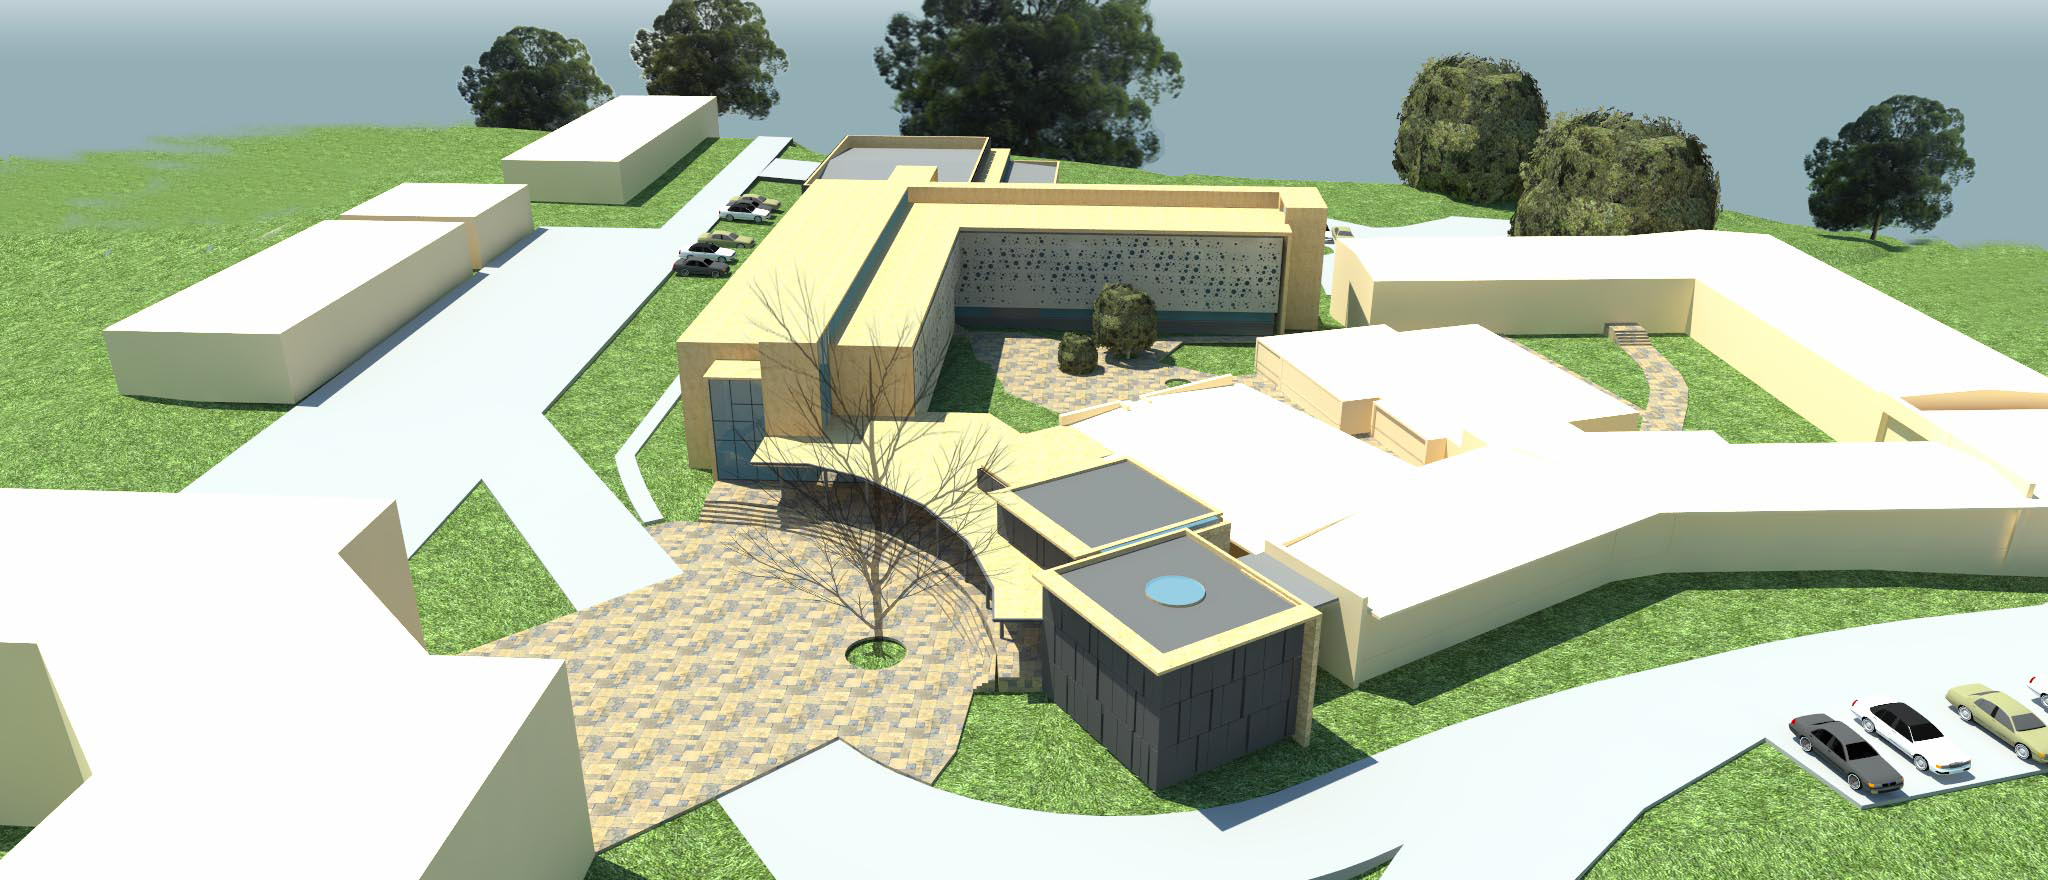

View from Drone

The expansion and modification of the observatory Base Facility in La Serena, Chile will serve the local support requirements of the Large Synoptic Survey Telescope (LSST) as well as the expansion and renovation objectives of the Association of Universities for Research in Astronomy (AURA) and the National Optical Astronomy Observatory – South (NOAO-S). The Base Facility Addition and Modification Project (Base Facility) is being designed by Andes Arquitectos under an architectural-engineering (AE) services contract initiated in September, 2015. The Base Facility design includes site preparation work, renovation of existing buildings, construction of a new office addition contiguous with the existing facility and construction of a new separate data center building.

Credit: NOIRLab